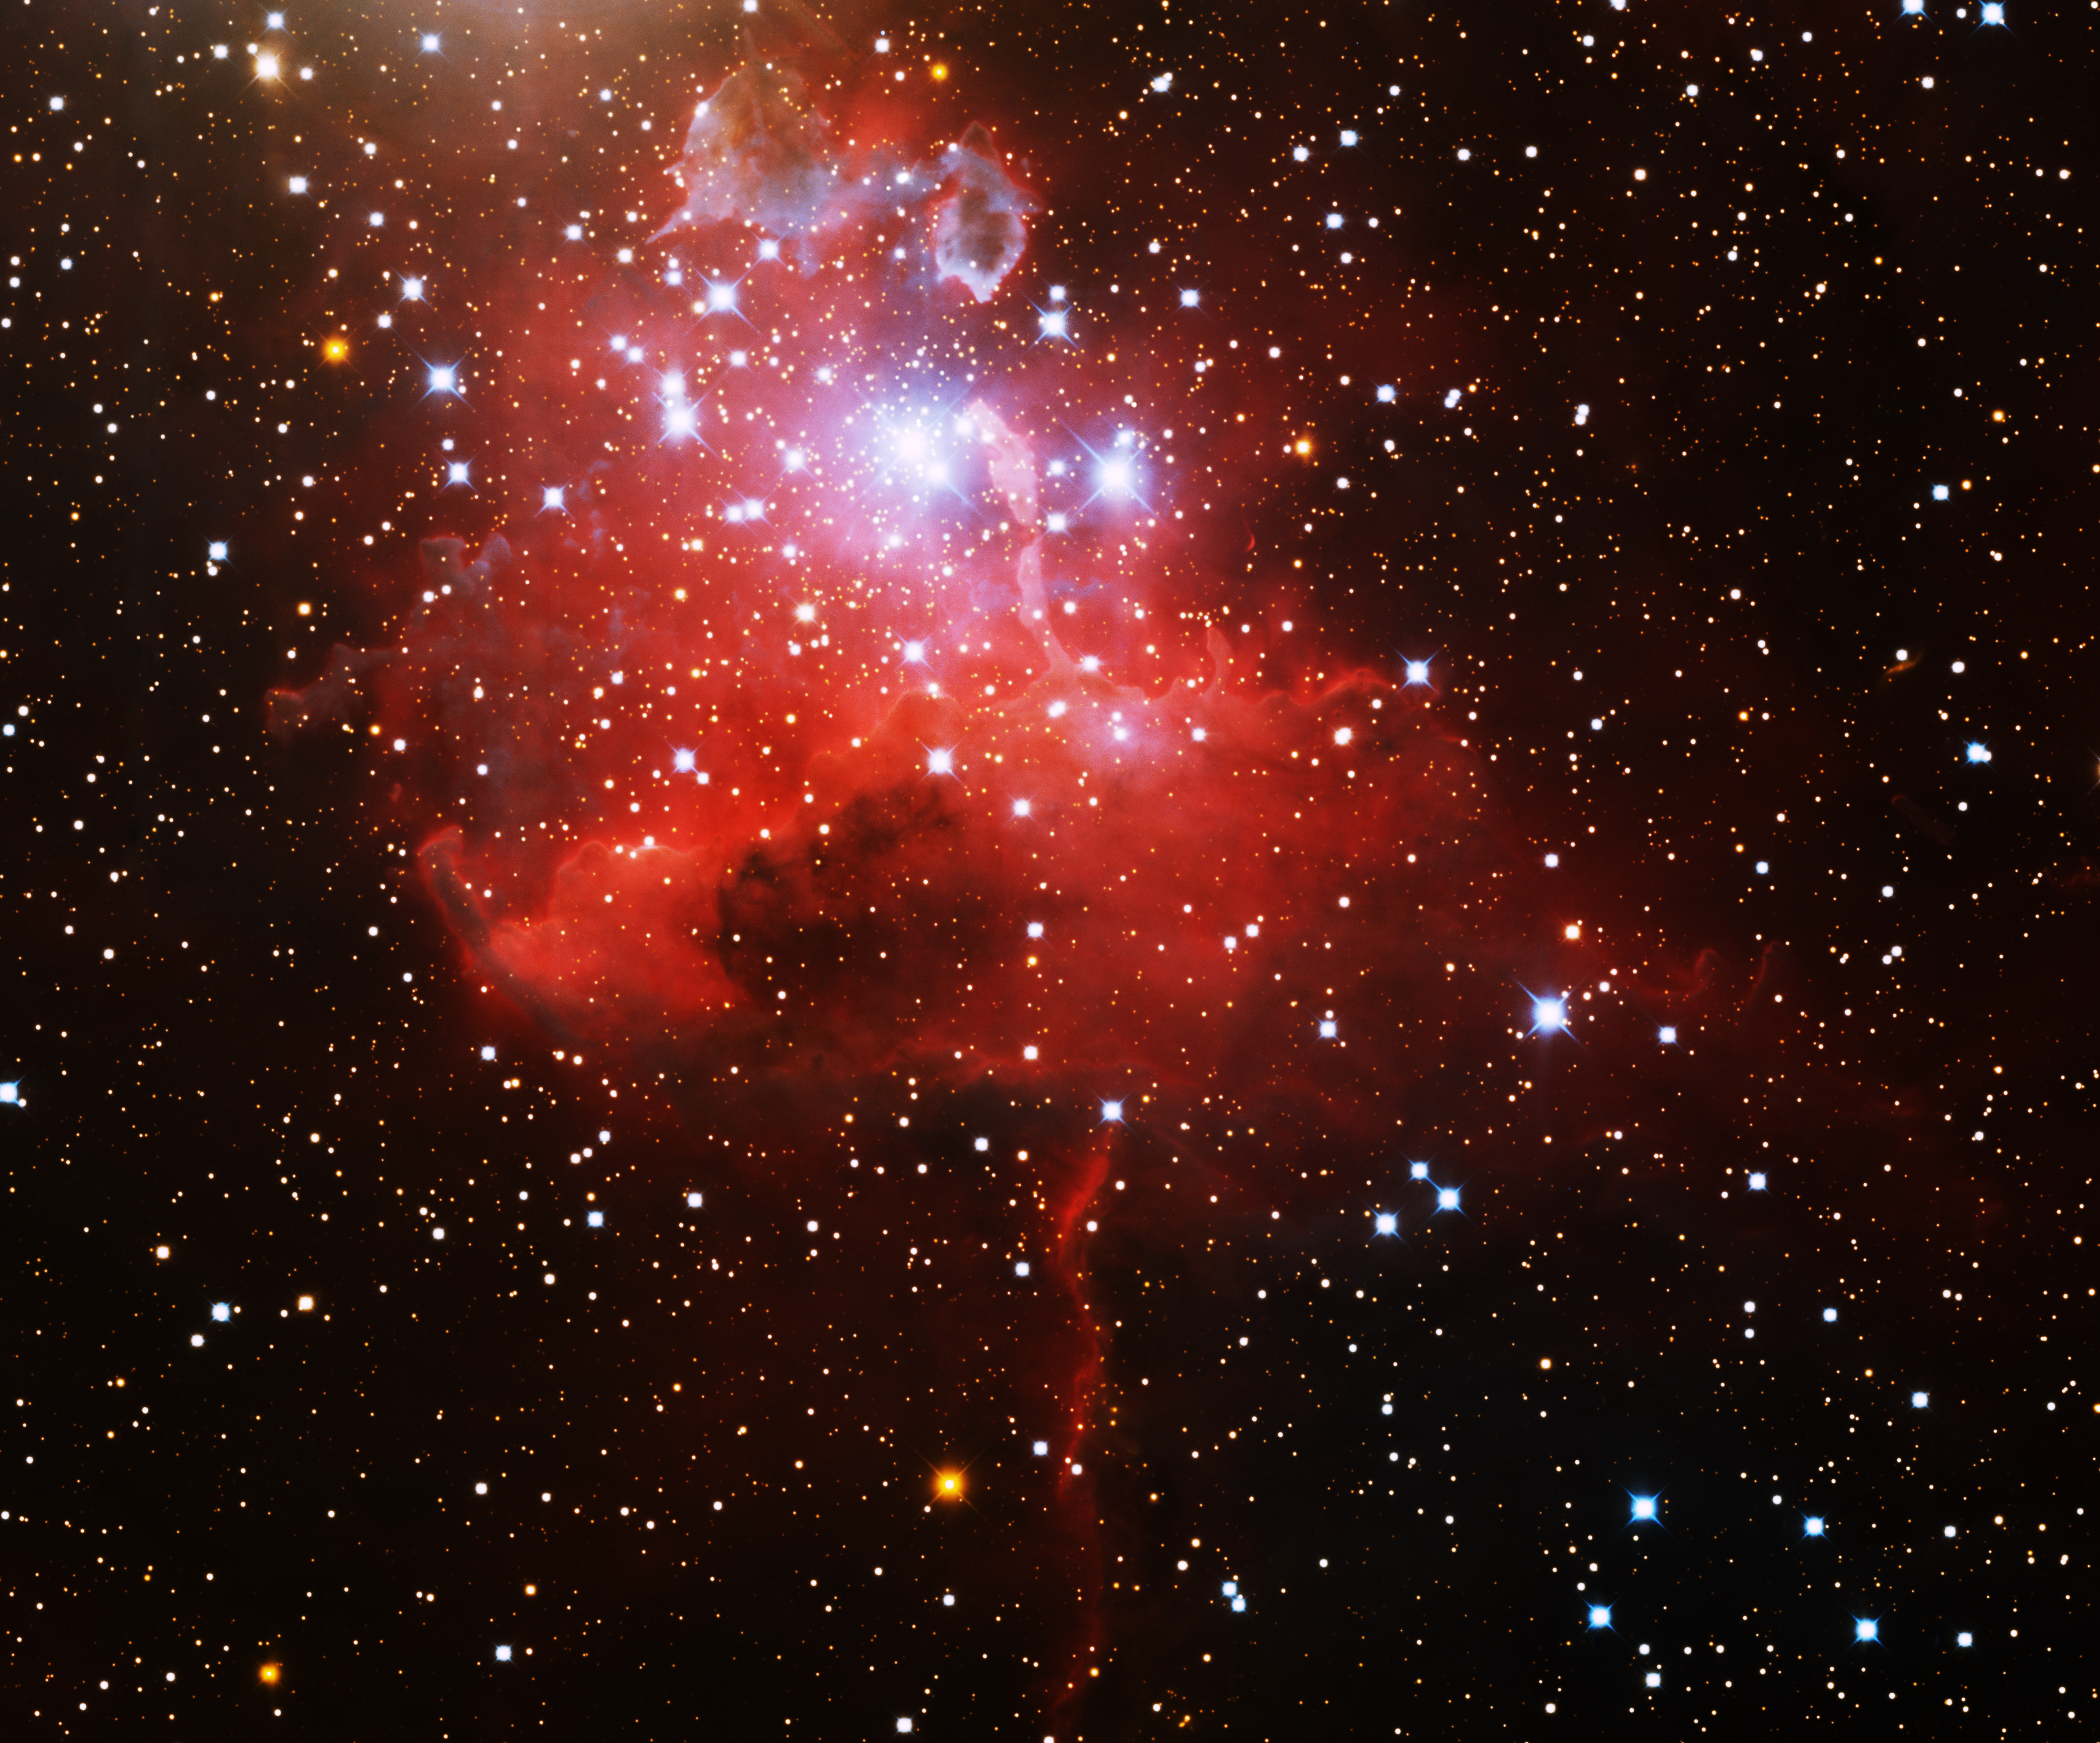

Emission Nebula IC 417

This image was obtained with the wide-field view of the Mosaic camera on the Mayall 4-meter telescope at Kitt Peak National Observatory. Informally known as the spider, IC 417 is an emission nebula that is energized by embedded hot, massive blue stars. The bluish clouds of gas at the top of the image are locations of new star formation. The image was generated with observations in the B (blue), I (orange) and Hydrogen-Alpha (red) filters. In this image, North is left, East is down.

Credit: T.A. Rector (University of Alaska Anchorage) and H. Schweiker (WIYN and NOIRLab/NSF/AURA)